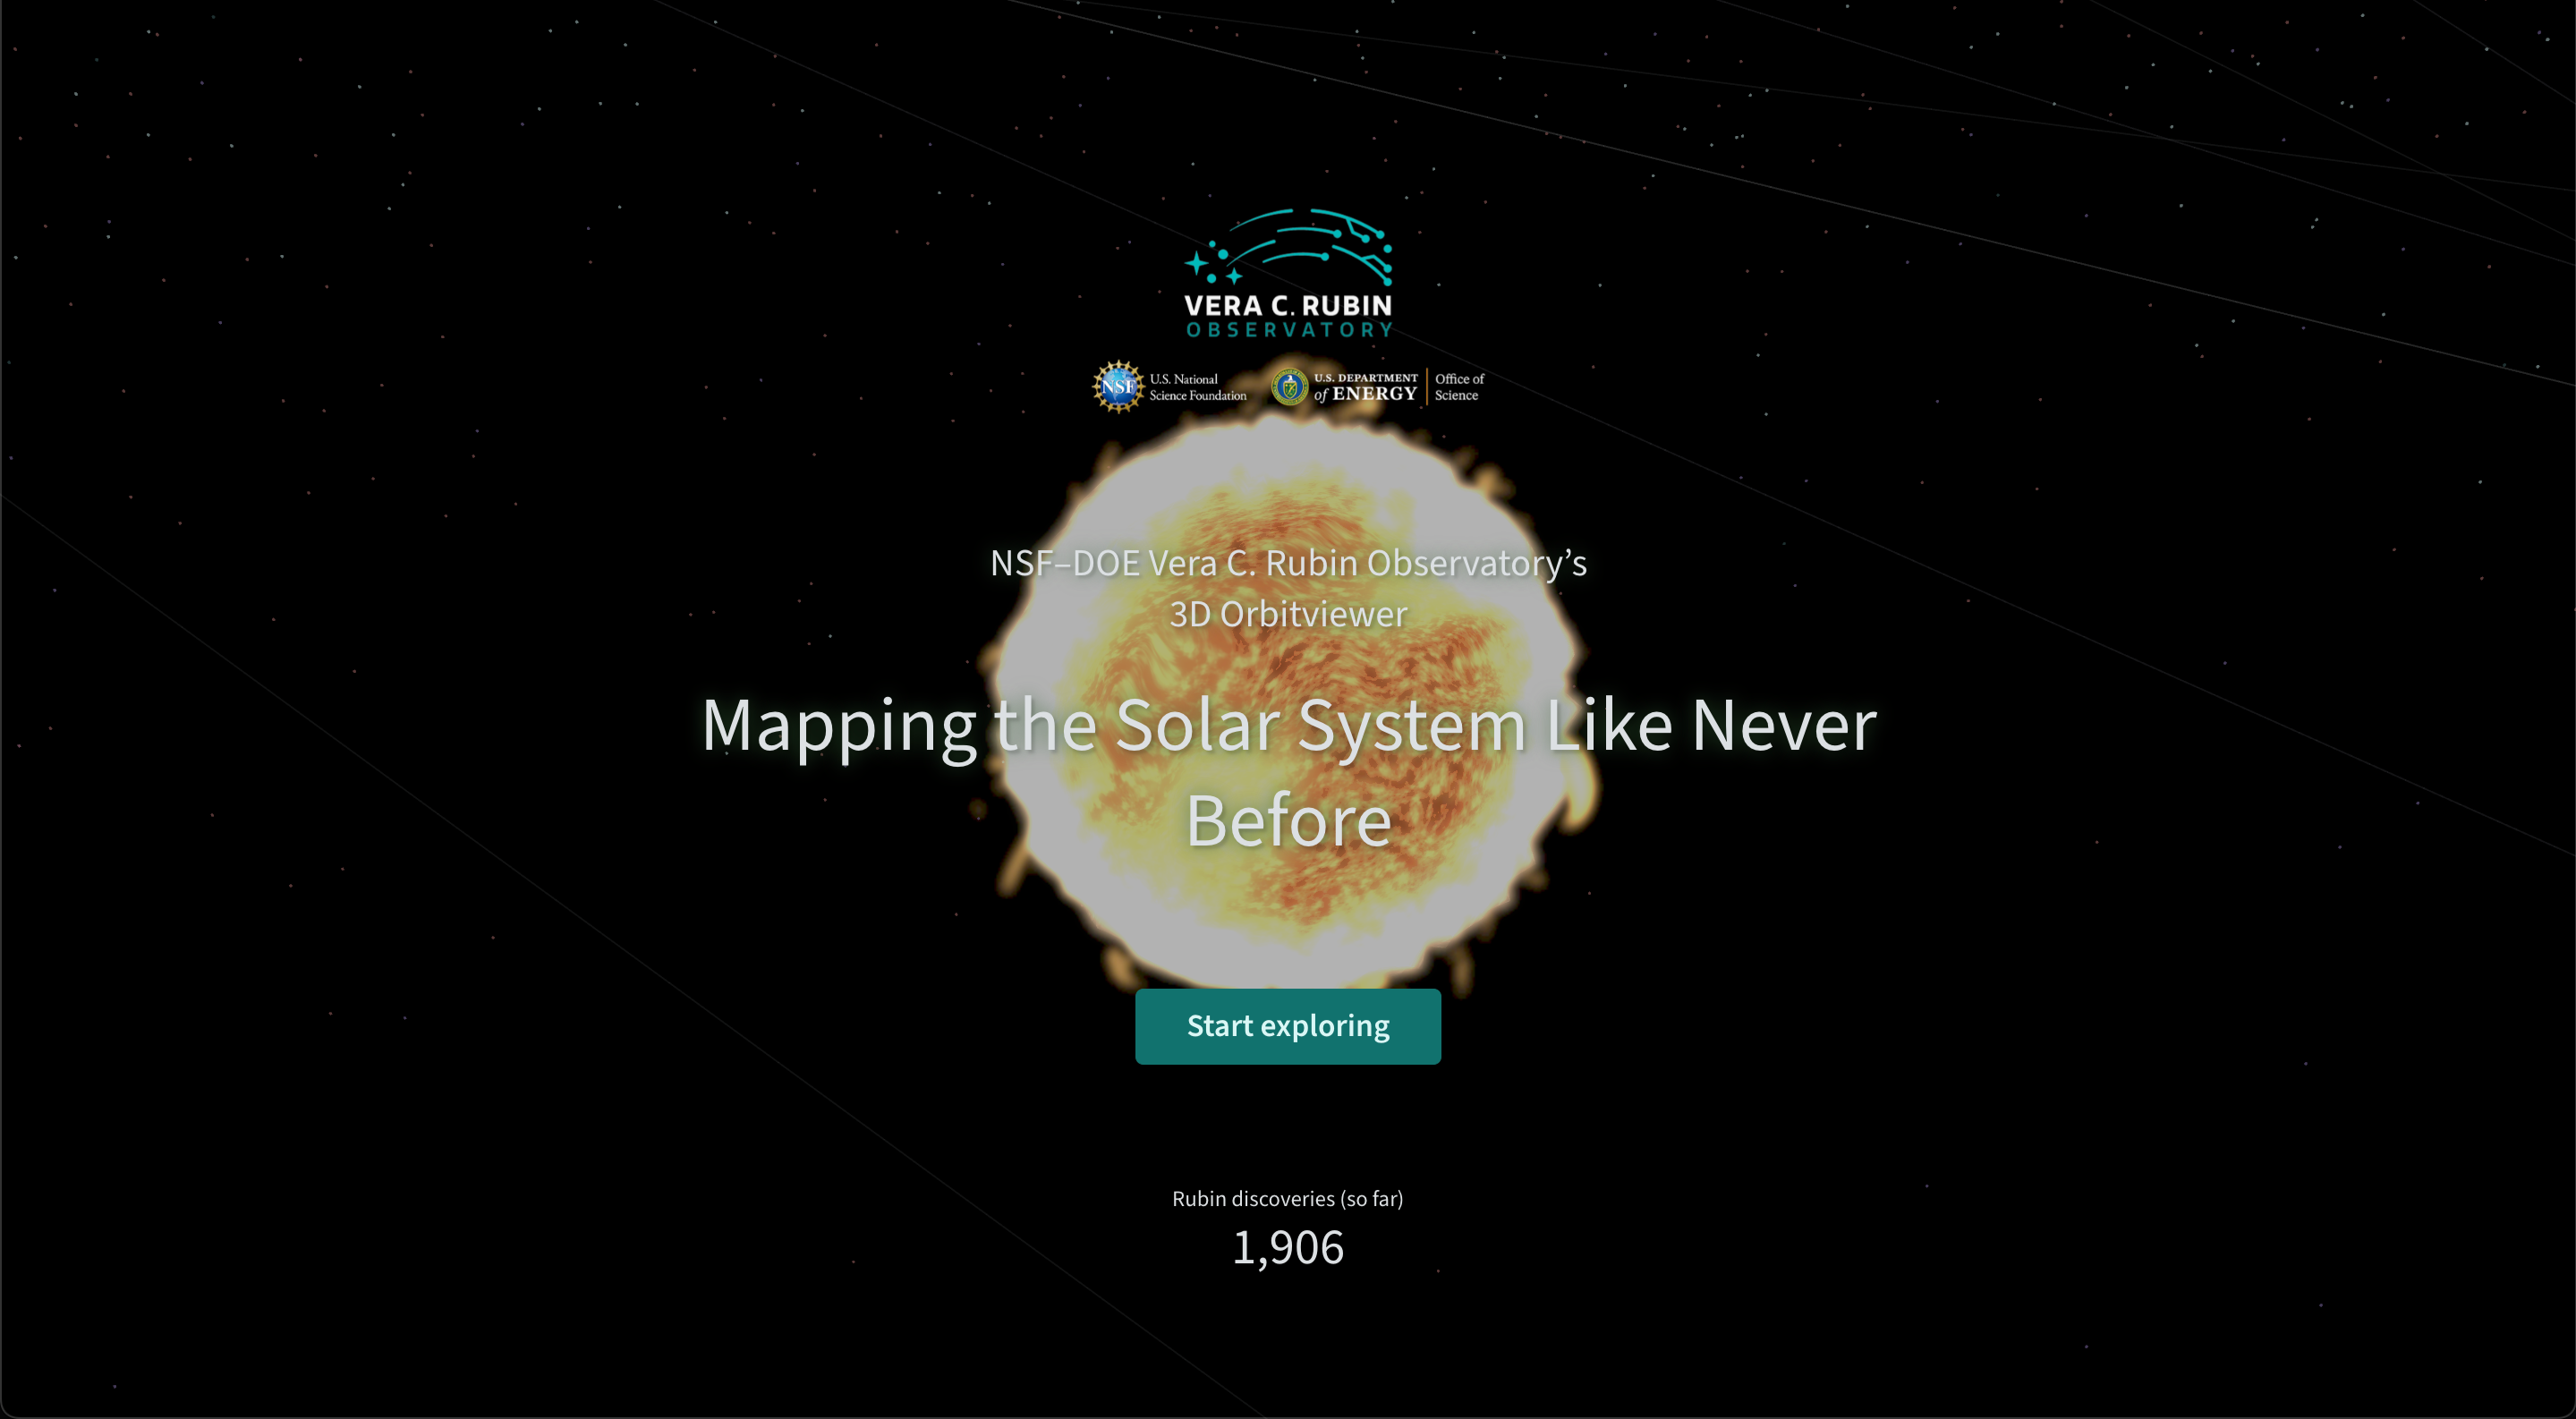

Orbitviewer Landing Page

The landing page of Orbitviewer, a groundbreaking new web app developed by NSF–DOE Vera C. Rubin Observatory that brings the dynamic movement of objects in our Solar System to life.

Credit: RubinObs/NOIRLab/NSF/AURA